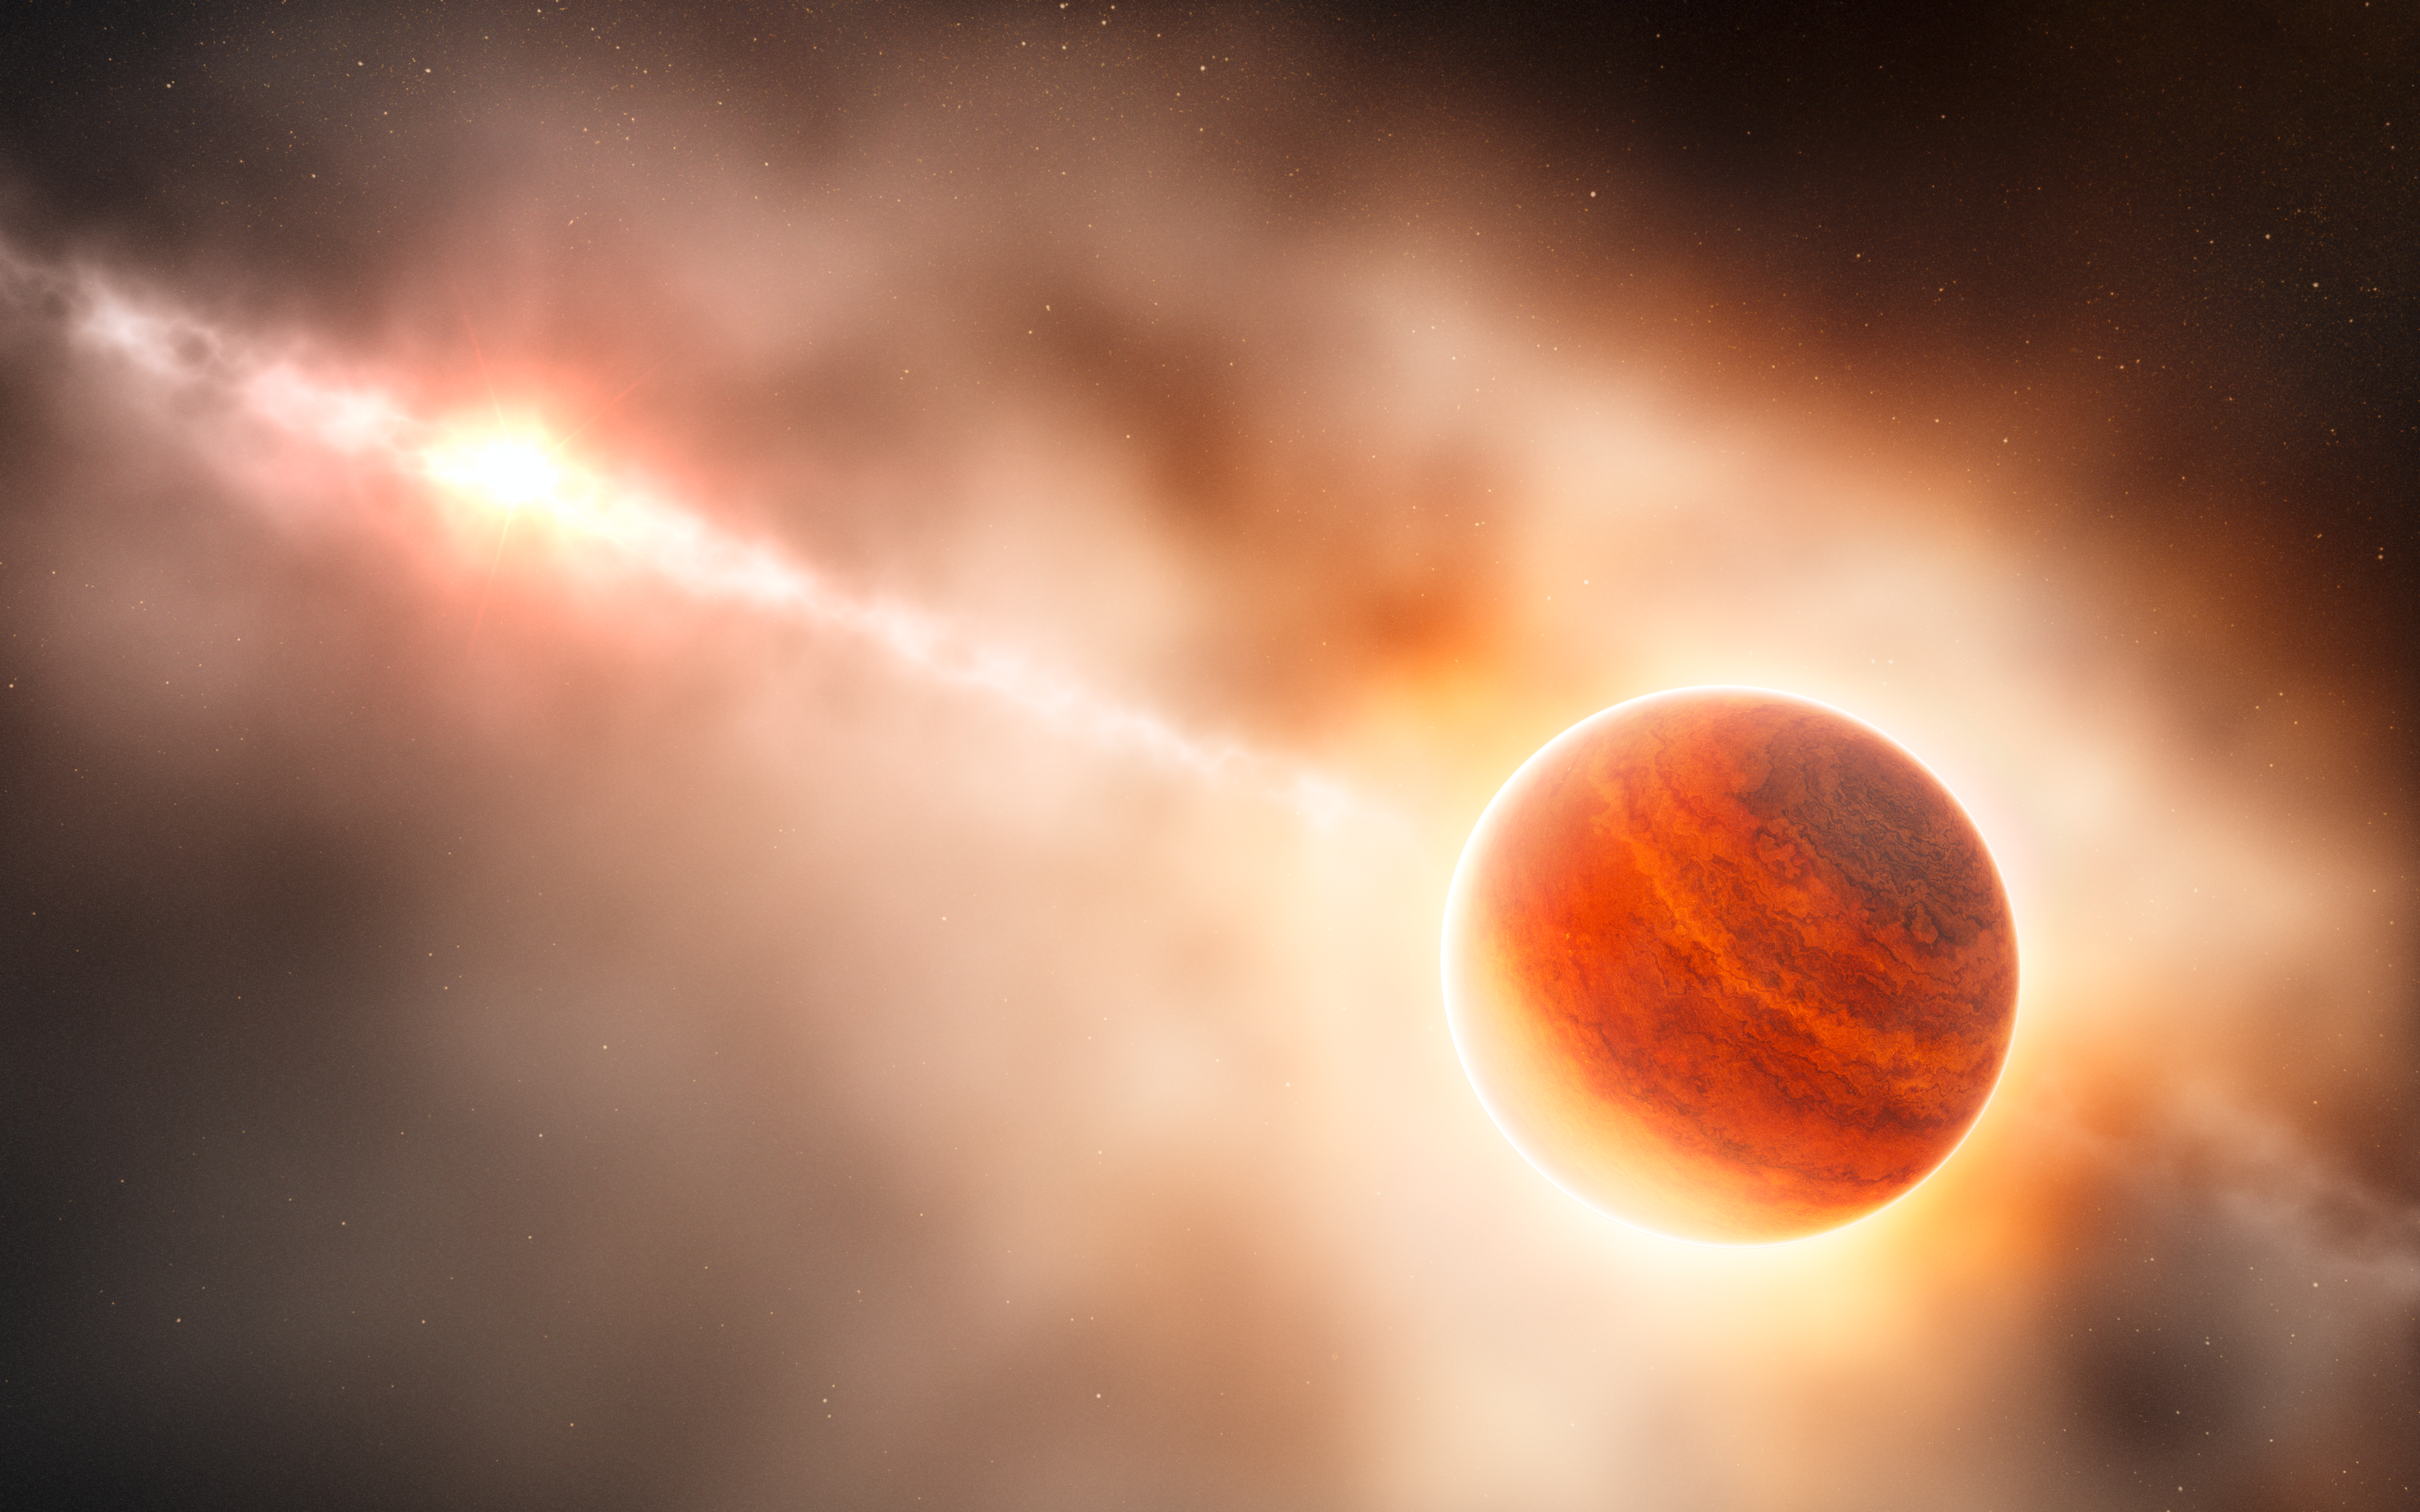

Artist's impression of a gas giant planet forming in the disc around the young star HD 100546

This artist’s impression shows the formation of a gas giant planet in the ring of dust around the young star HD 100546. This system is also suspected to contain another large planet orbiting closer to the star. The newly-discovered object lies about 70 times further from its star than the Earth does from the Sun. This protoplanet is surrounded by a thick cloud of material so that, seen from this position, its star almost invisible and red in colour because of the scattering of light from the dust.

Credit: ESO/L. Calçada